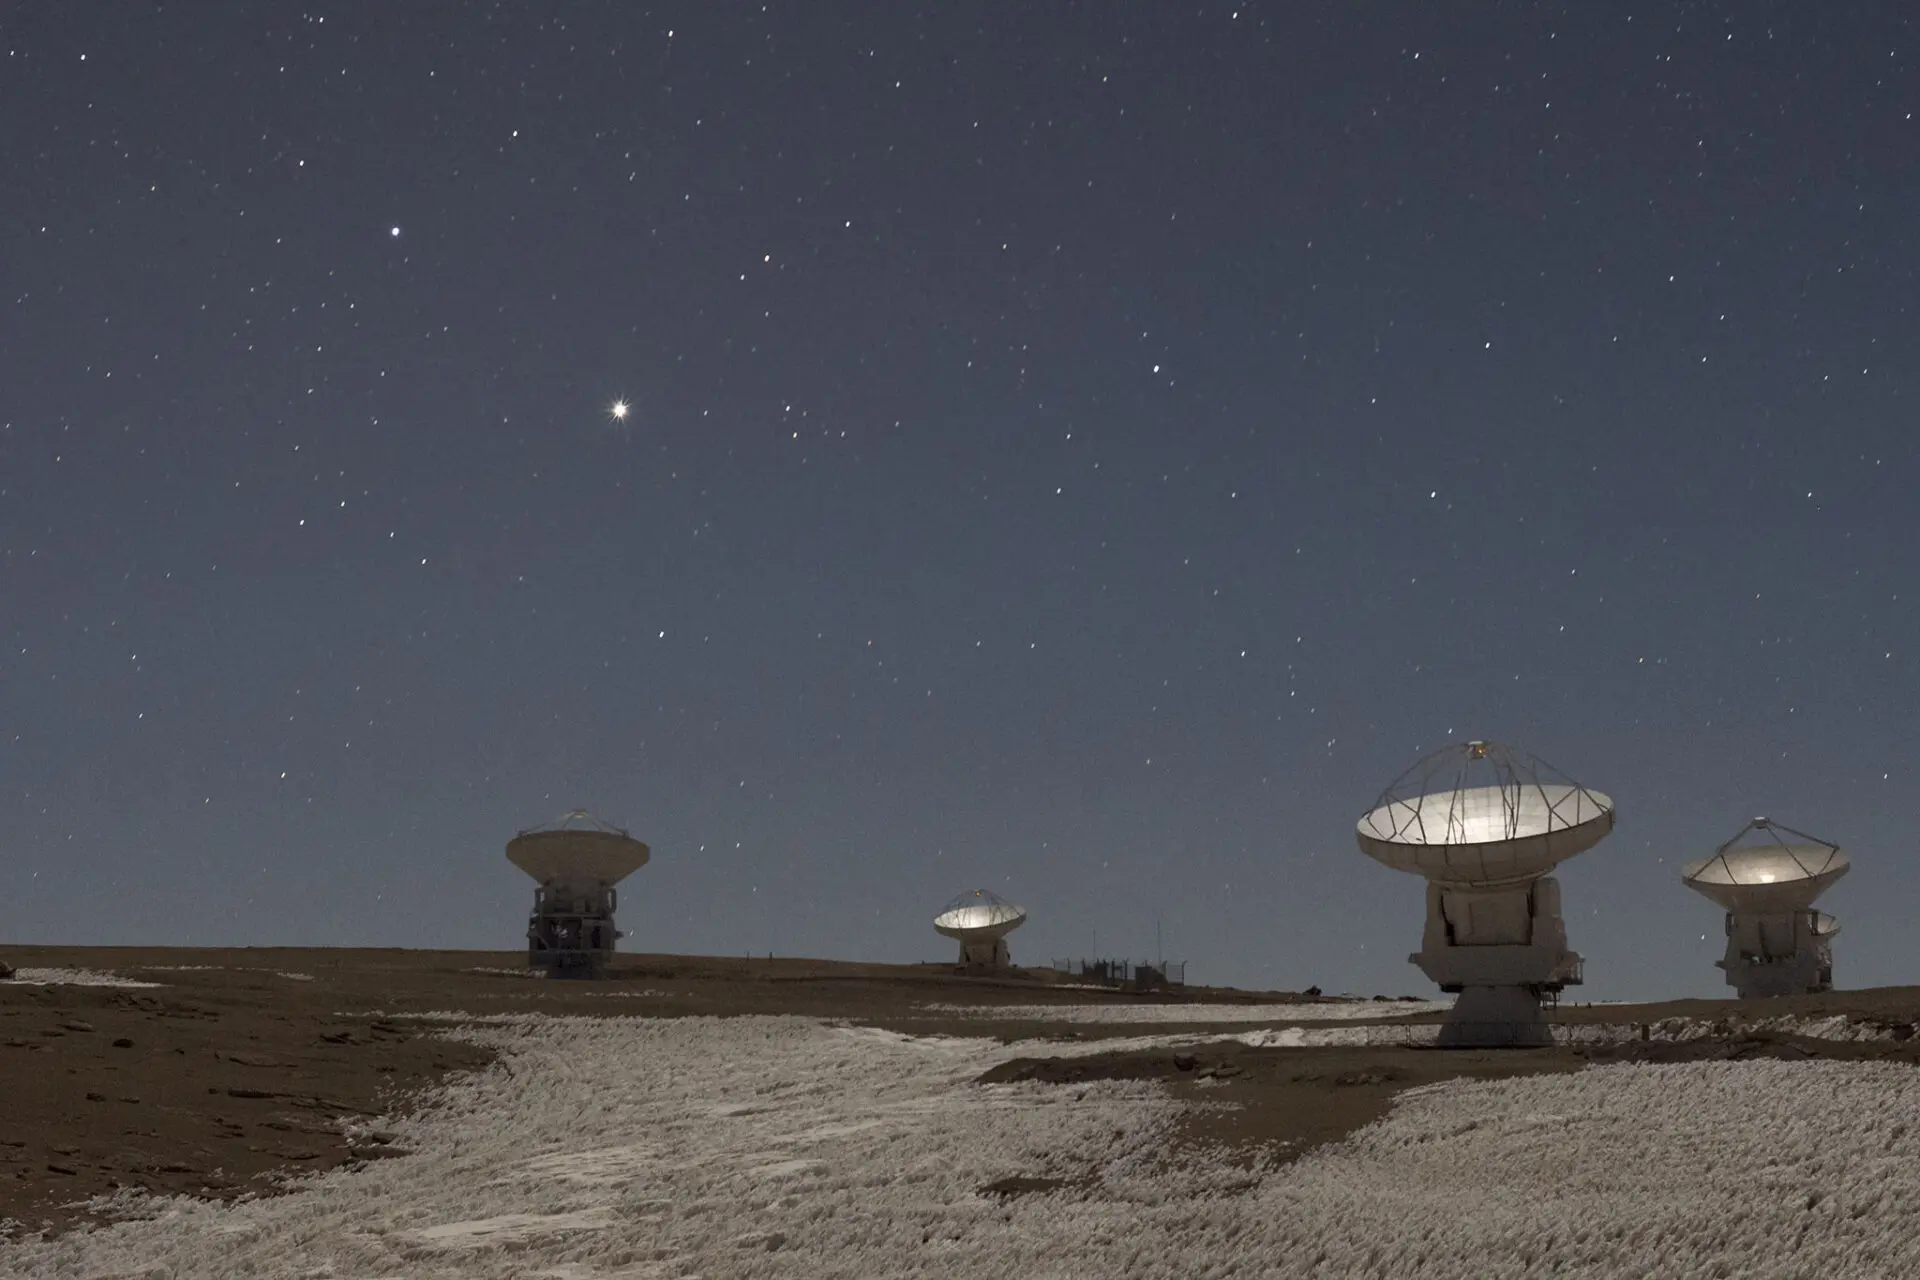

Jupiter glowing

Jupiter glowing in the sky as ALMA antennas watch on a cold night from the Chajnantor plateau.

Credit: Sergio Otárola - ALMA (ESO / NAOJ / NRAO)